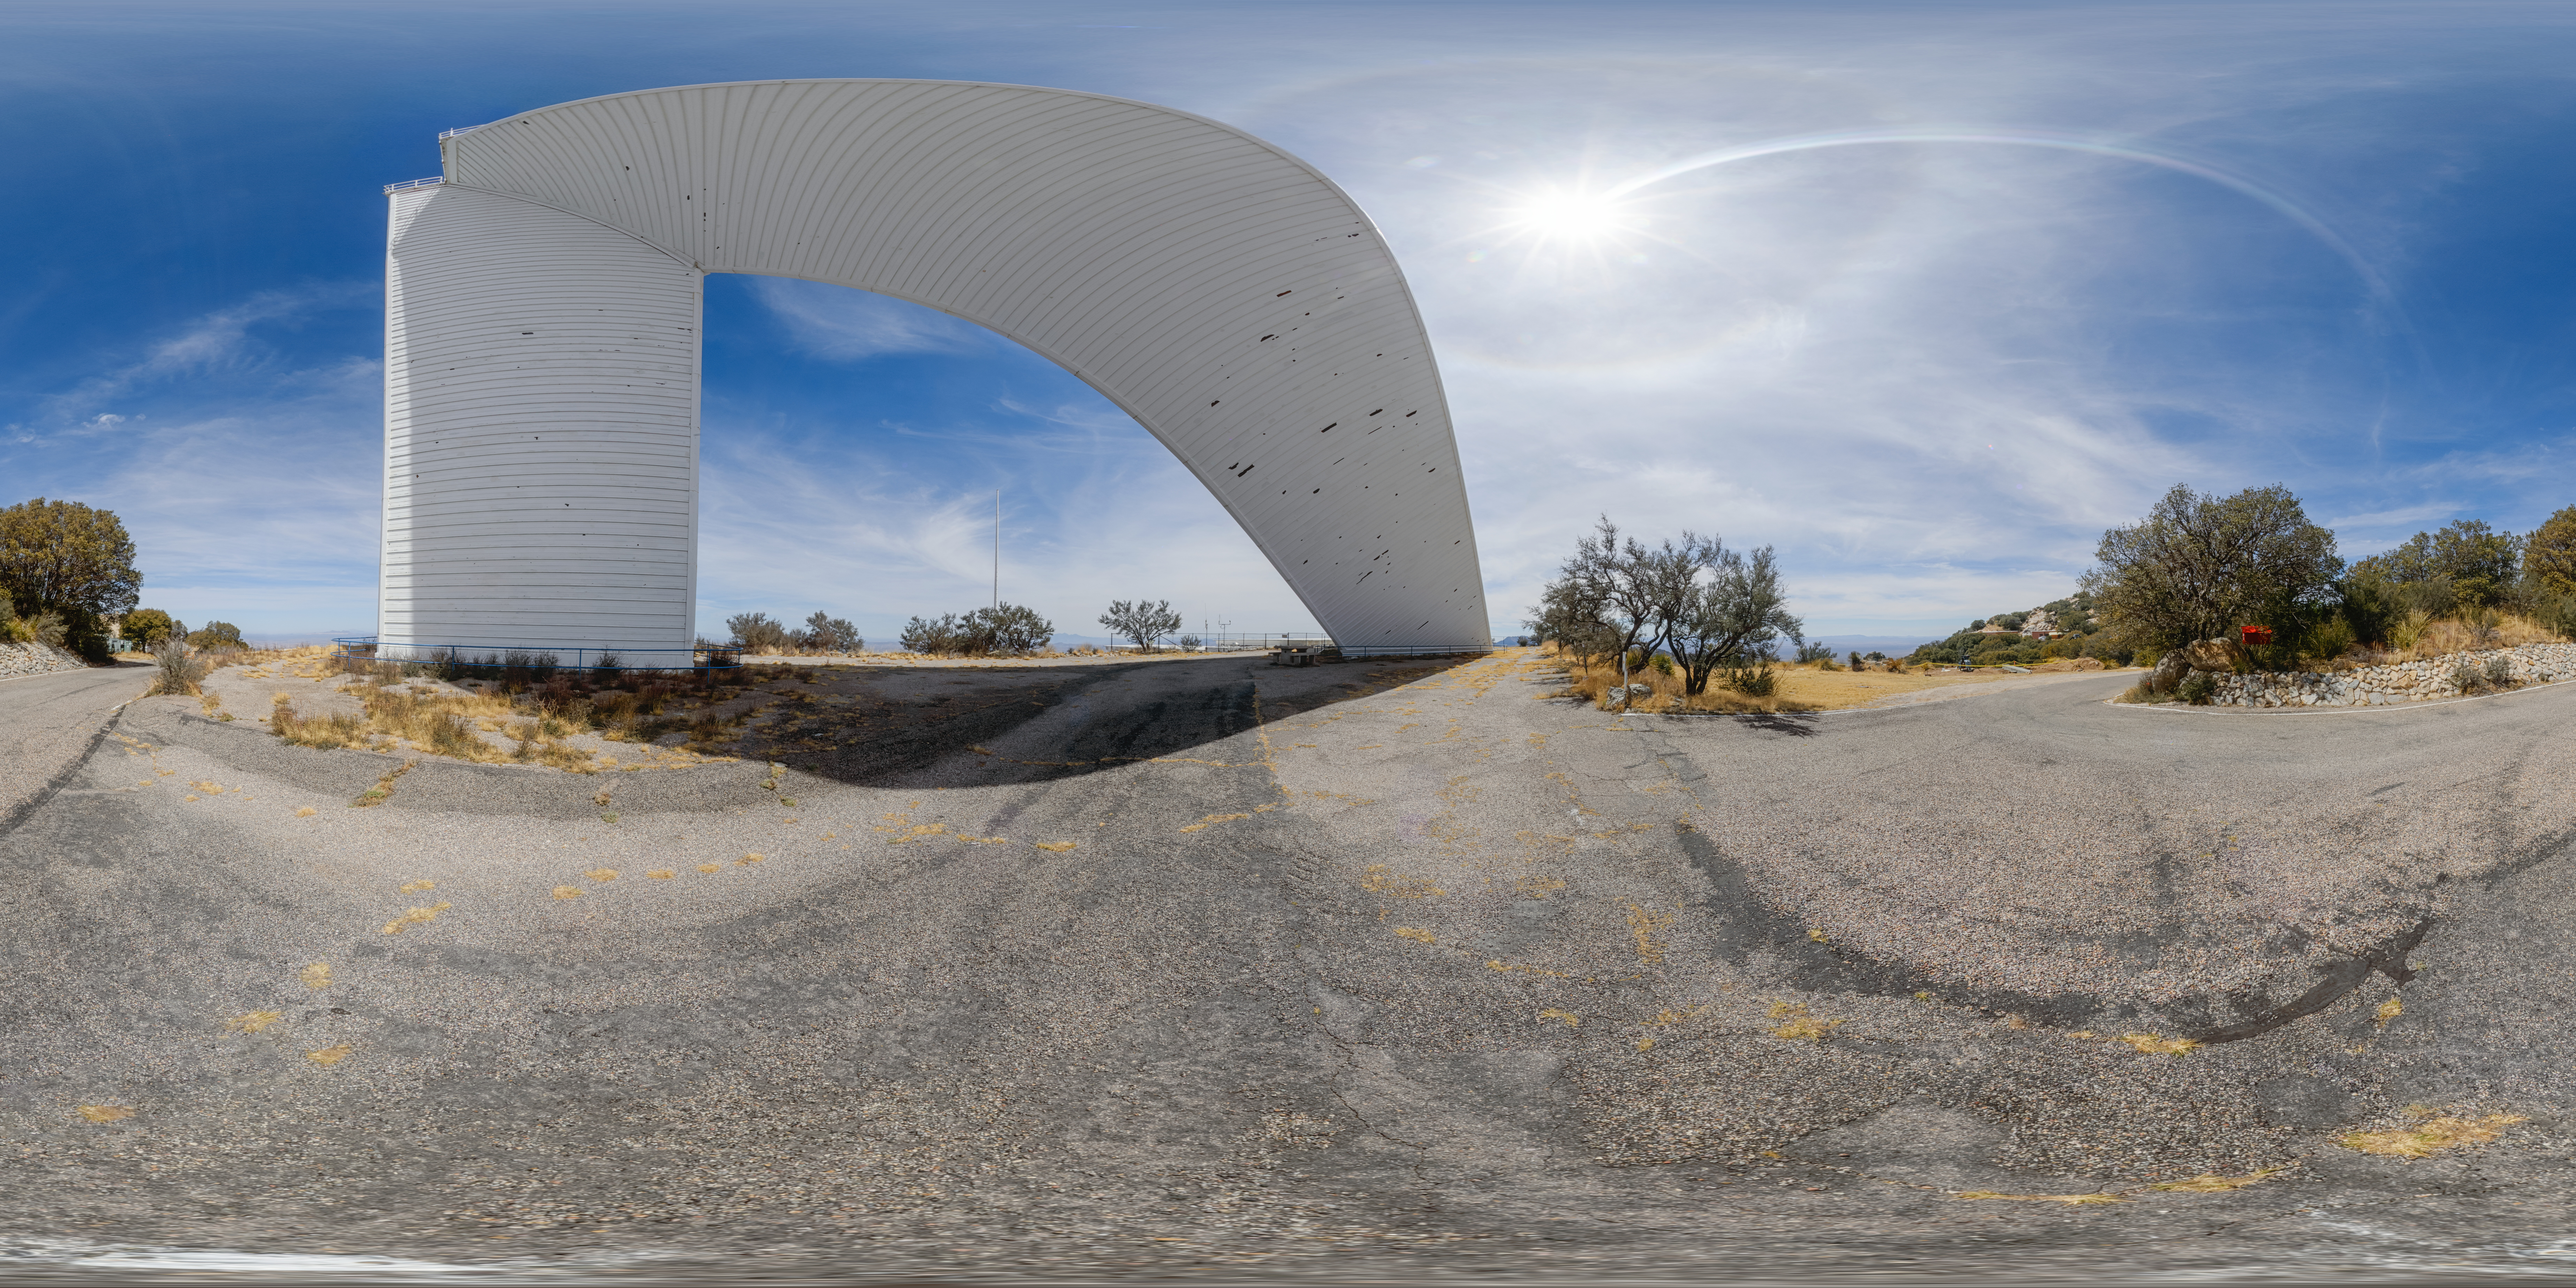

McMath-Pierce Solar Telescope 360 Panorama

A 360 panorama view of the McMath-Pierce Solar Telescope at Kitt Peak National Observatory (KPNO), a Program of NSF NOIRLab. The McMath-Pierce Solar Telescope was decommissioned in 2017 and is being converted to the NOIRLab Windows on the Universe Center for Astronomy Outreach.

Credit: KPNO/NOIRLab/NSF/AURA/P. Horálek